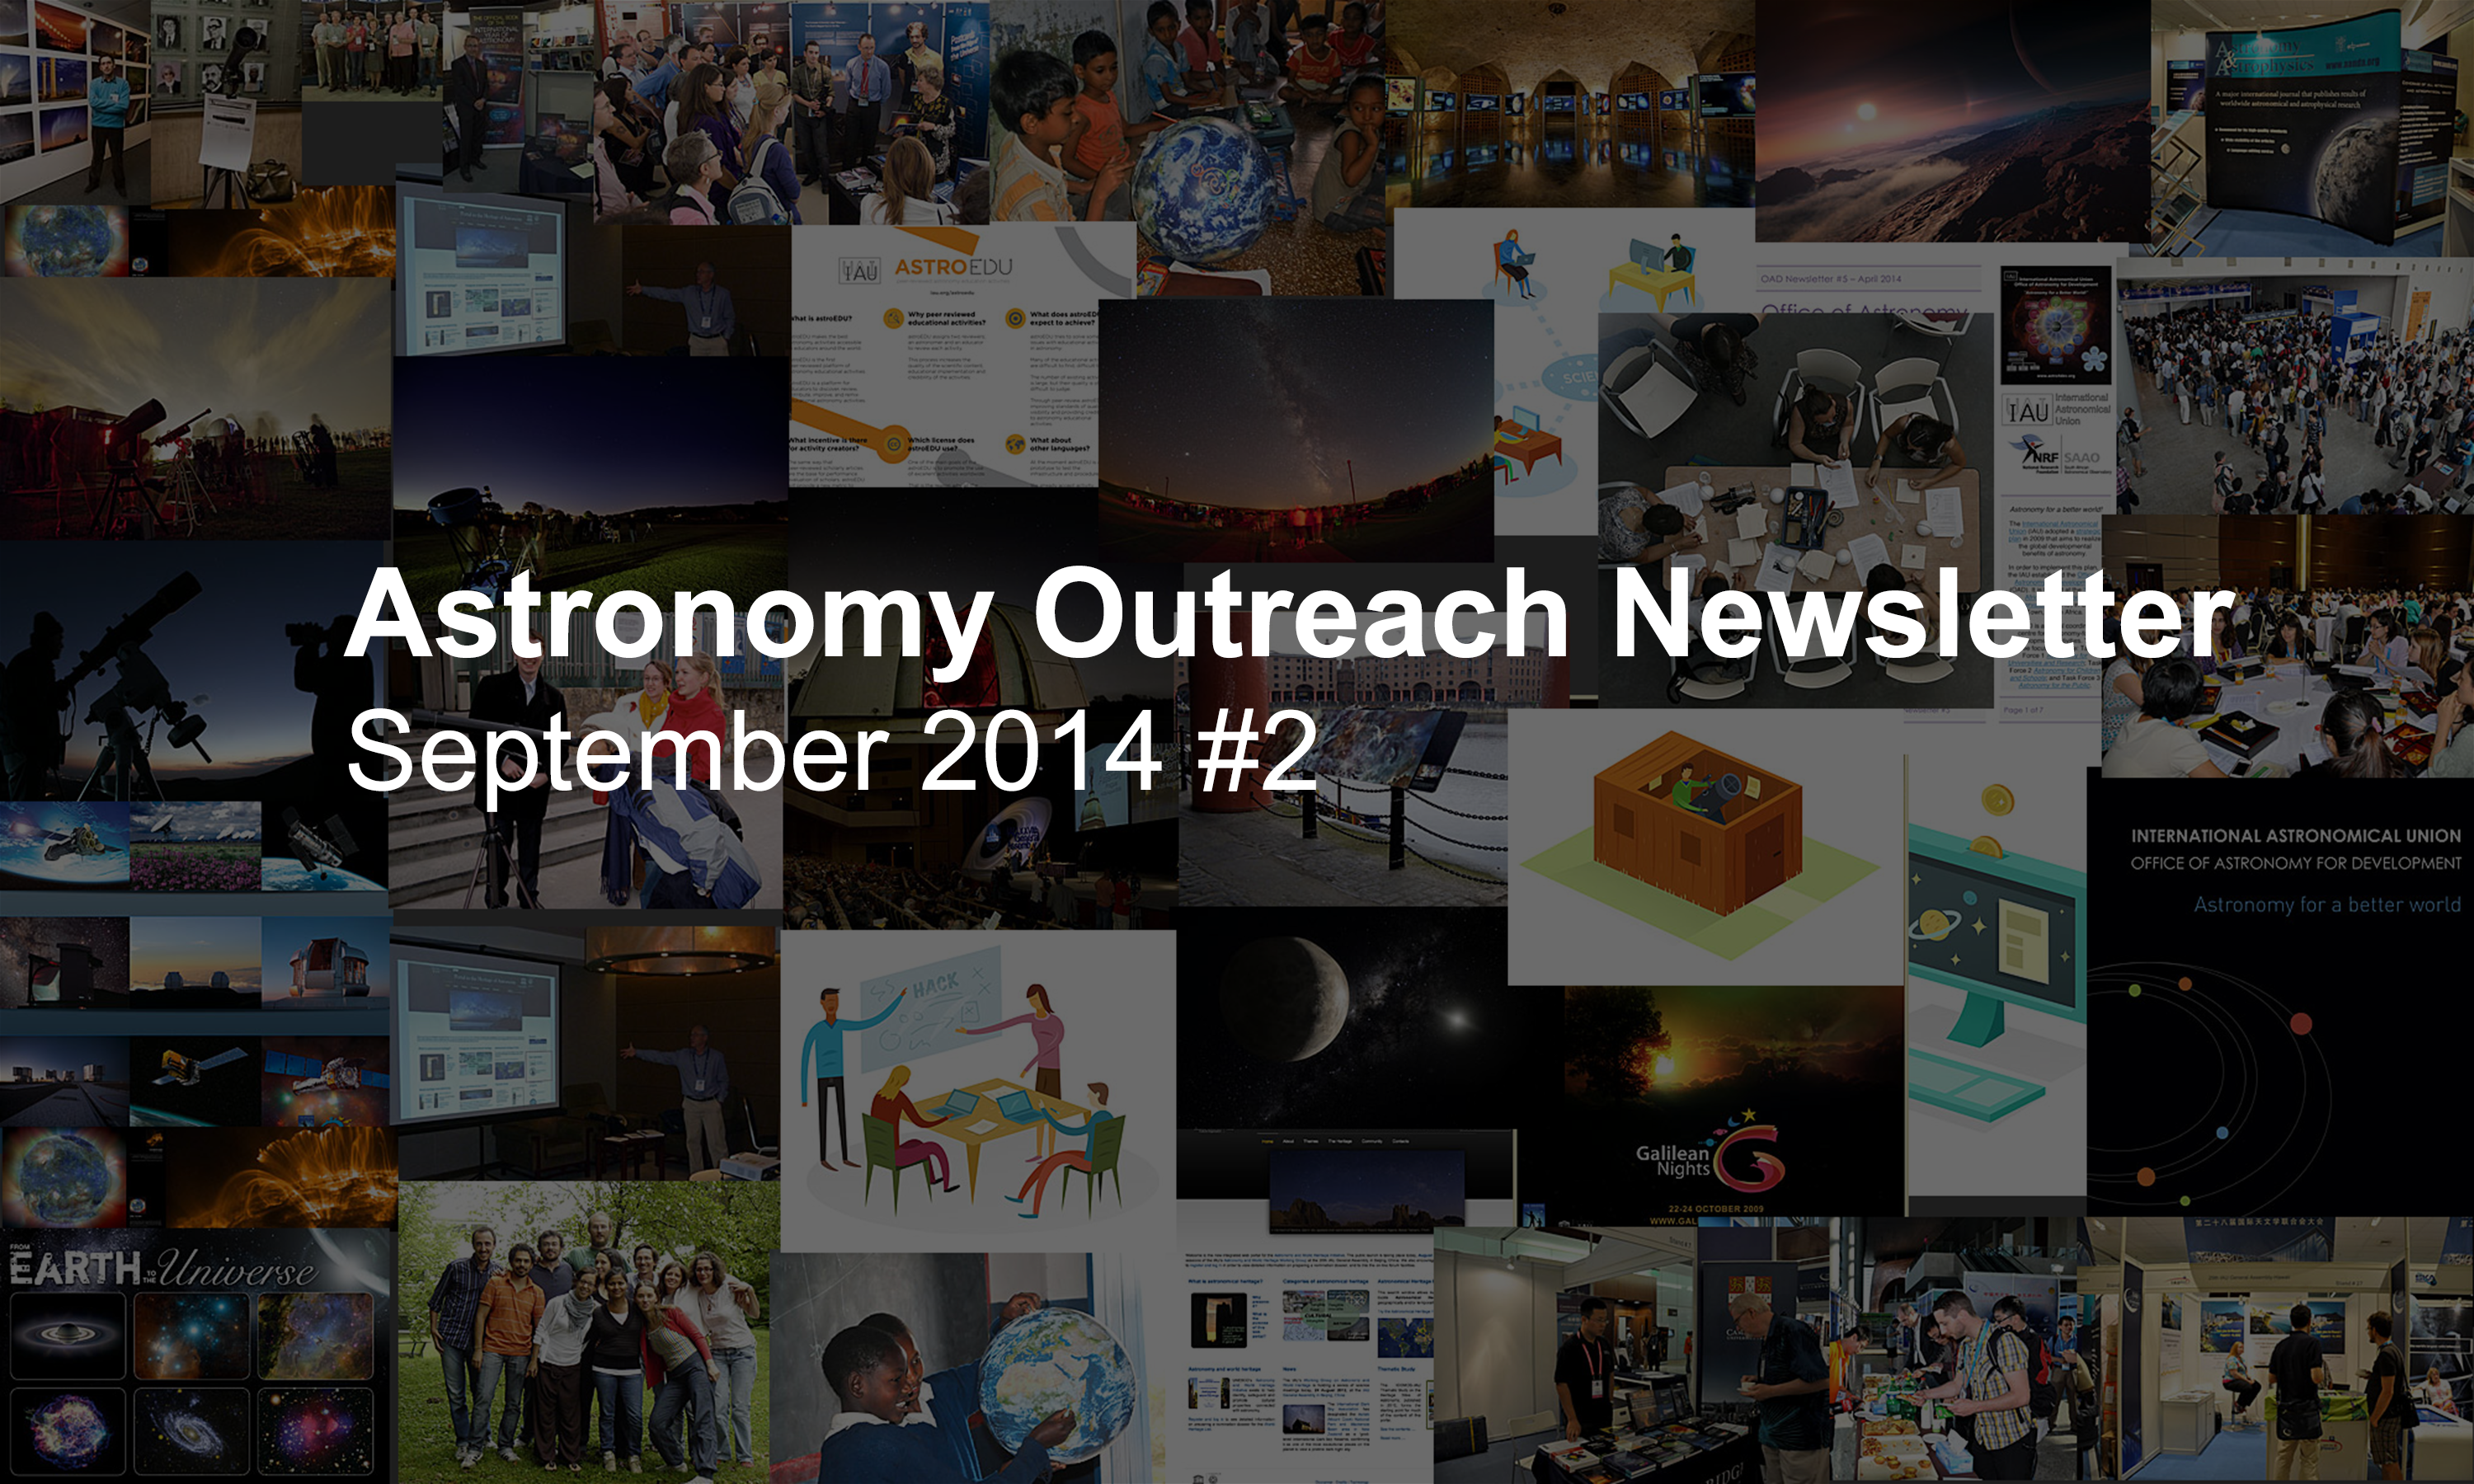

IAU Astronomy Outreach Newsletter September 2014 #2

IAU Astronomy Outreach Newsletter September 2014 #2.

Credit: IAU